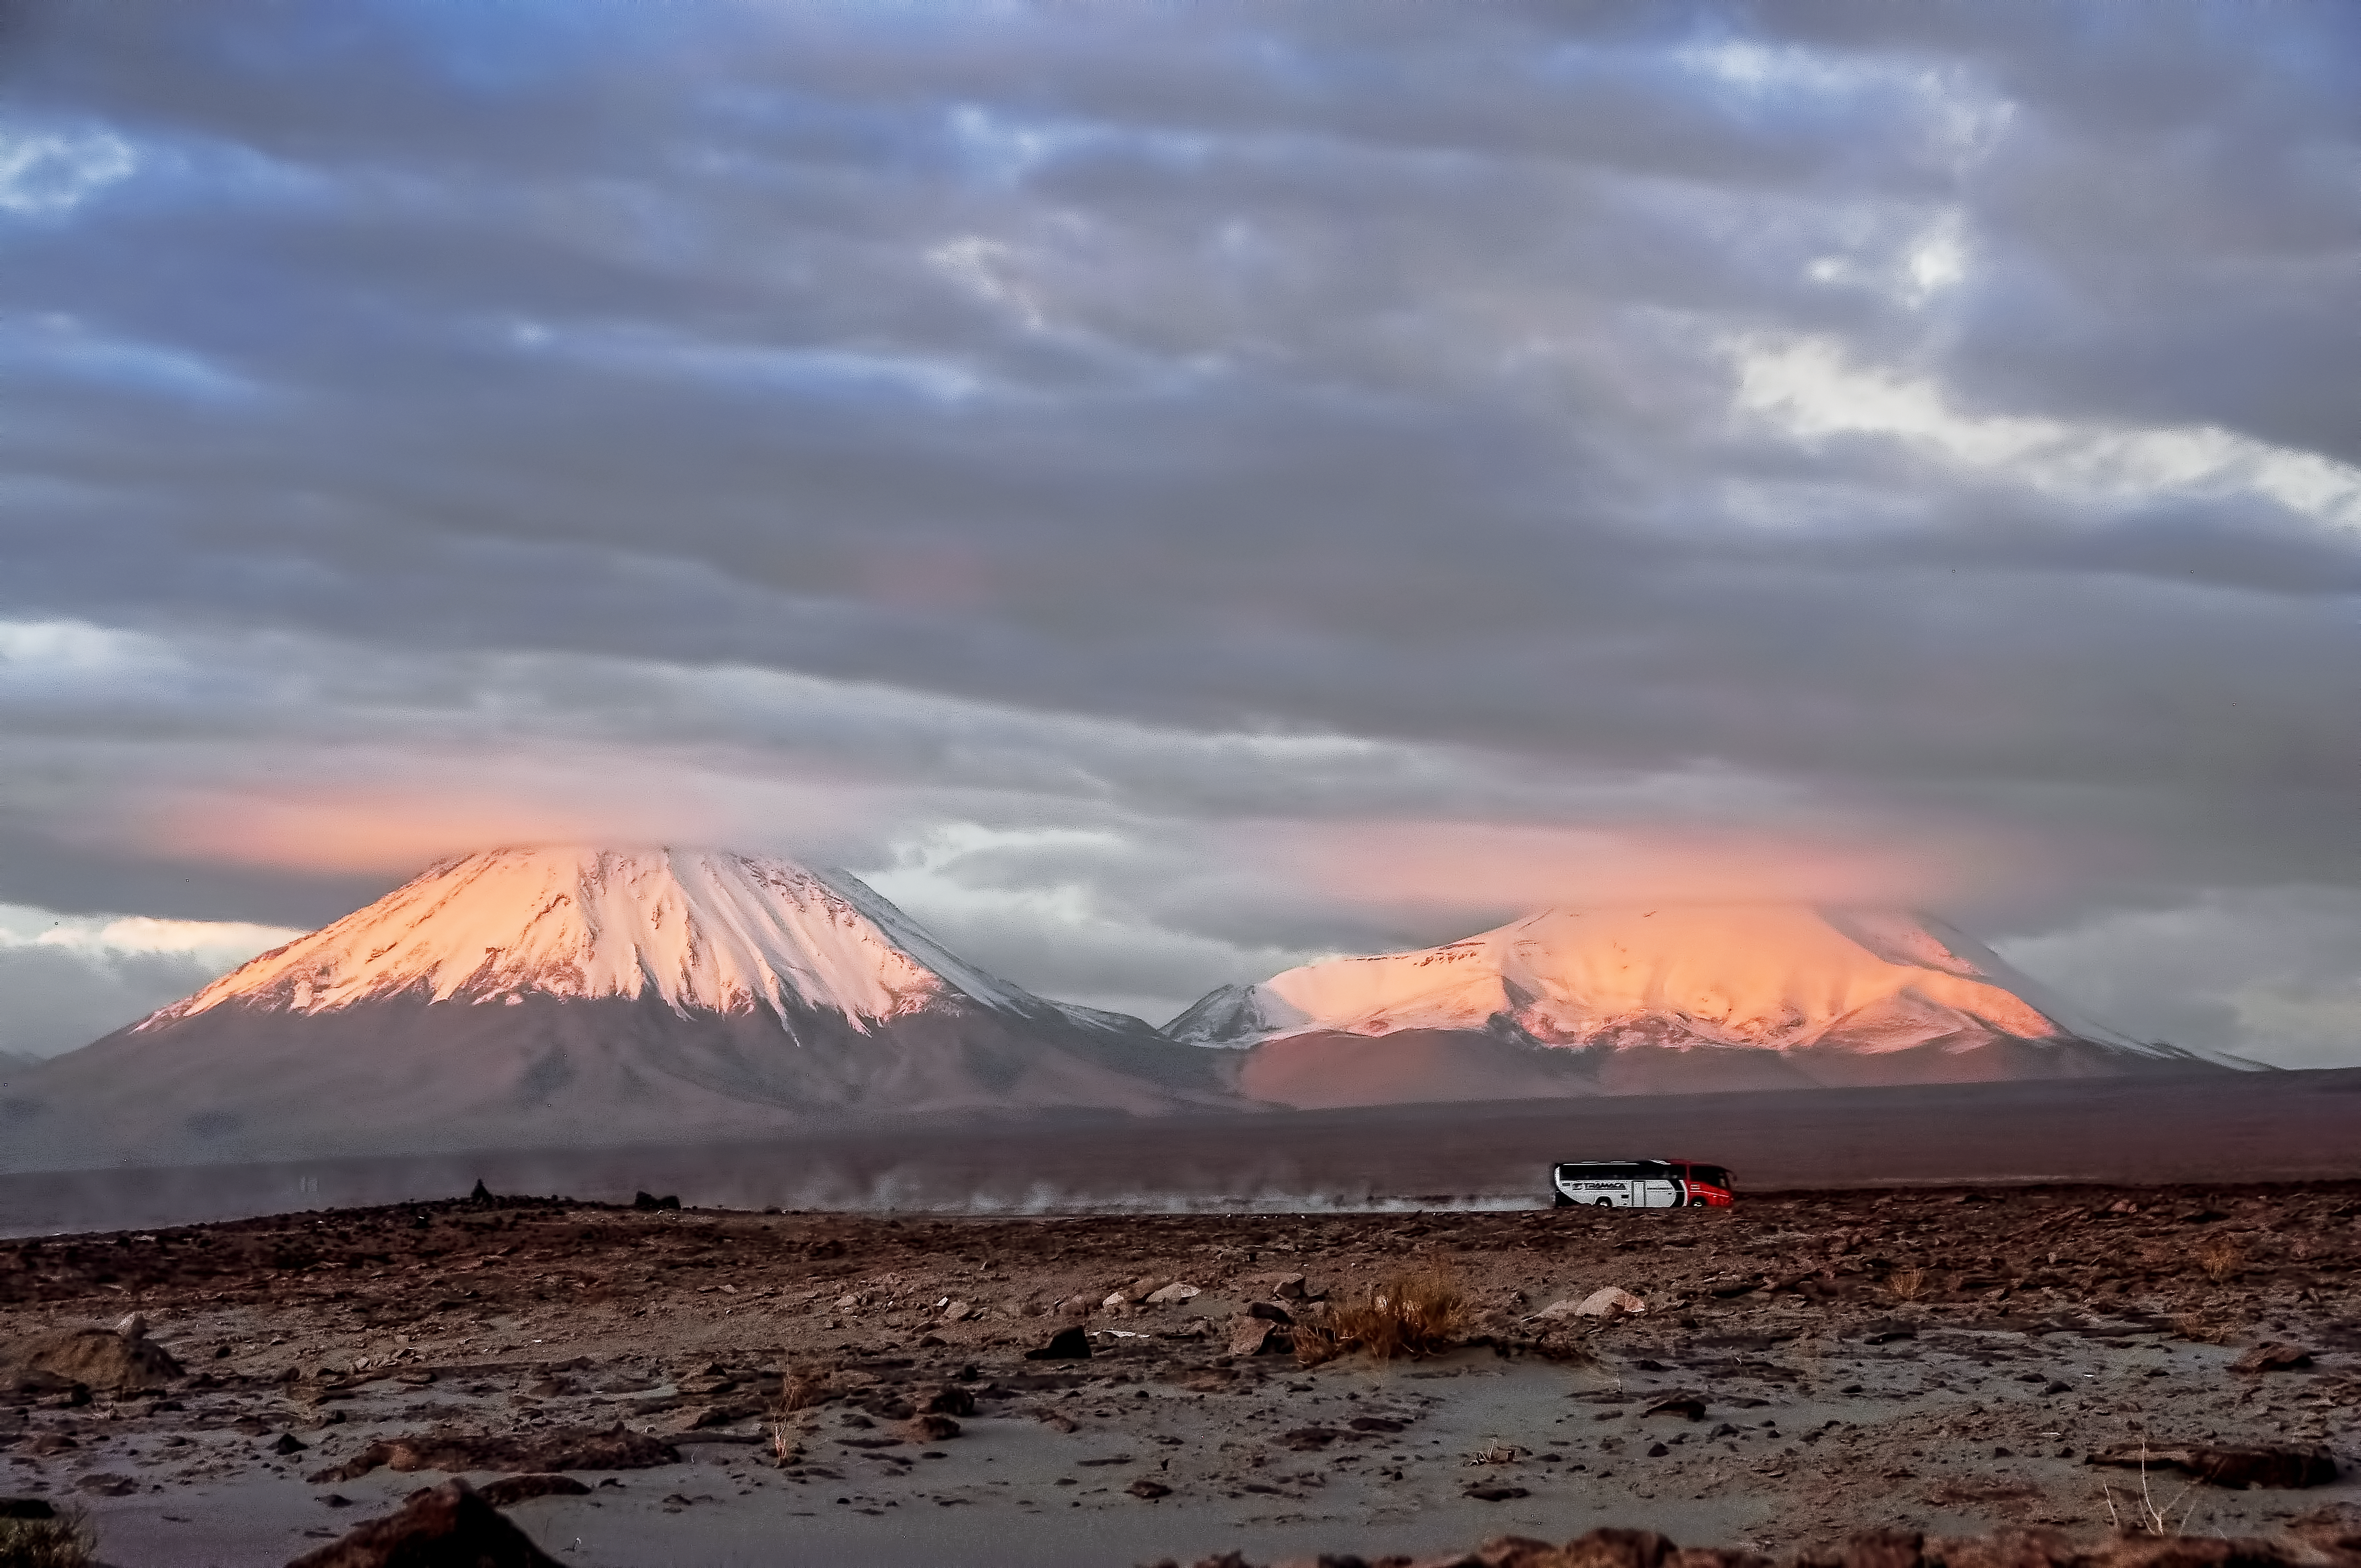

Alien Atacama

Close to ESO's ALMA Observatory, a tour bus creates a cloud of dust as it makes its way across the Chilean desert. This bus carries staff heading to the ALMA Operations Support Facility for the start of an 8-day shift. In the background we see two volcanoes, their snow-covered peaks obscured by clouds.

Located on the border between Bolivia and Chile, these two inactive volcanoes, despite being just a short distance from each other, were created in different geological epochs — Licancabur, the volcano on the left, is much younger than its smaller neighbour Juriques.

Licancabur is famous for its near-symmetrical shape, and for being home to one of the highest lakes in the world. At an altitude of 5916 metres, the lake in Licancabur’s caldera is host to a variety of rare flora and fauna, and has been studied to see how life is coping in this extreme environment. It is said that the Licancabur region is one of the best analogues for the Martian environment, and that by studying the life present here, we may better understand how life could flourish on other planets.

This image was taken by ESO's Armin Silber.

Credit: ESO/A. Silber